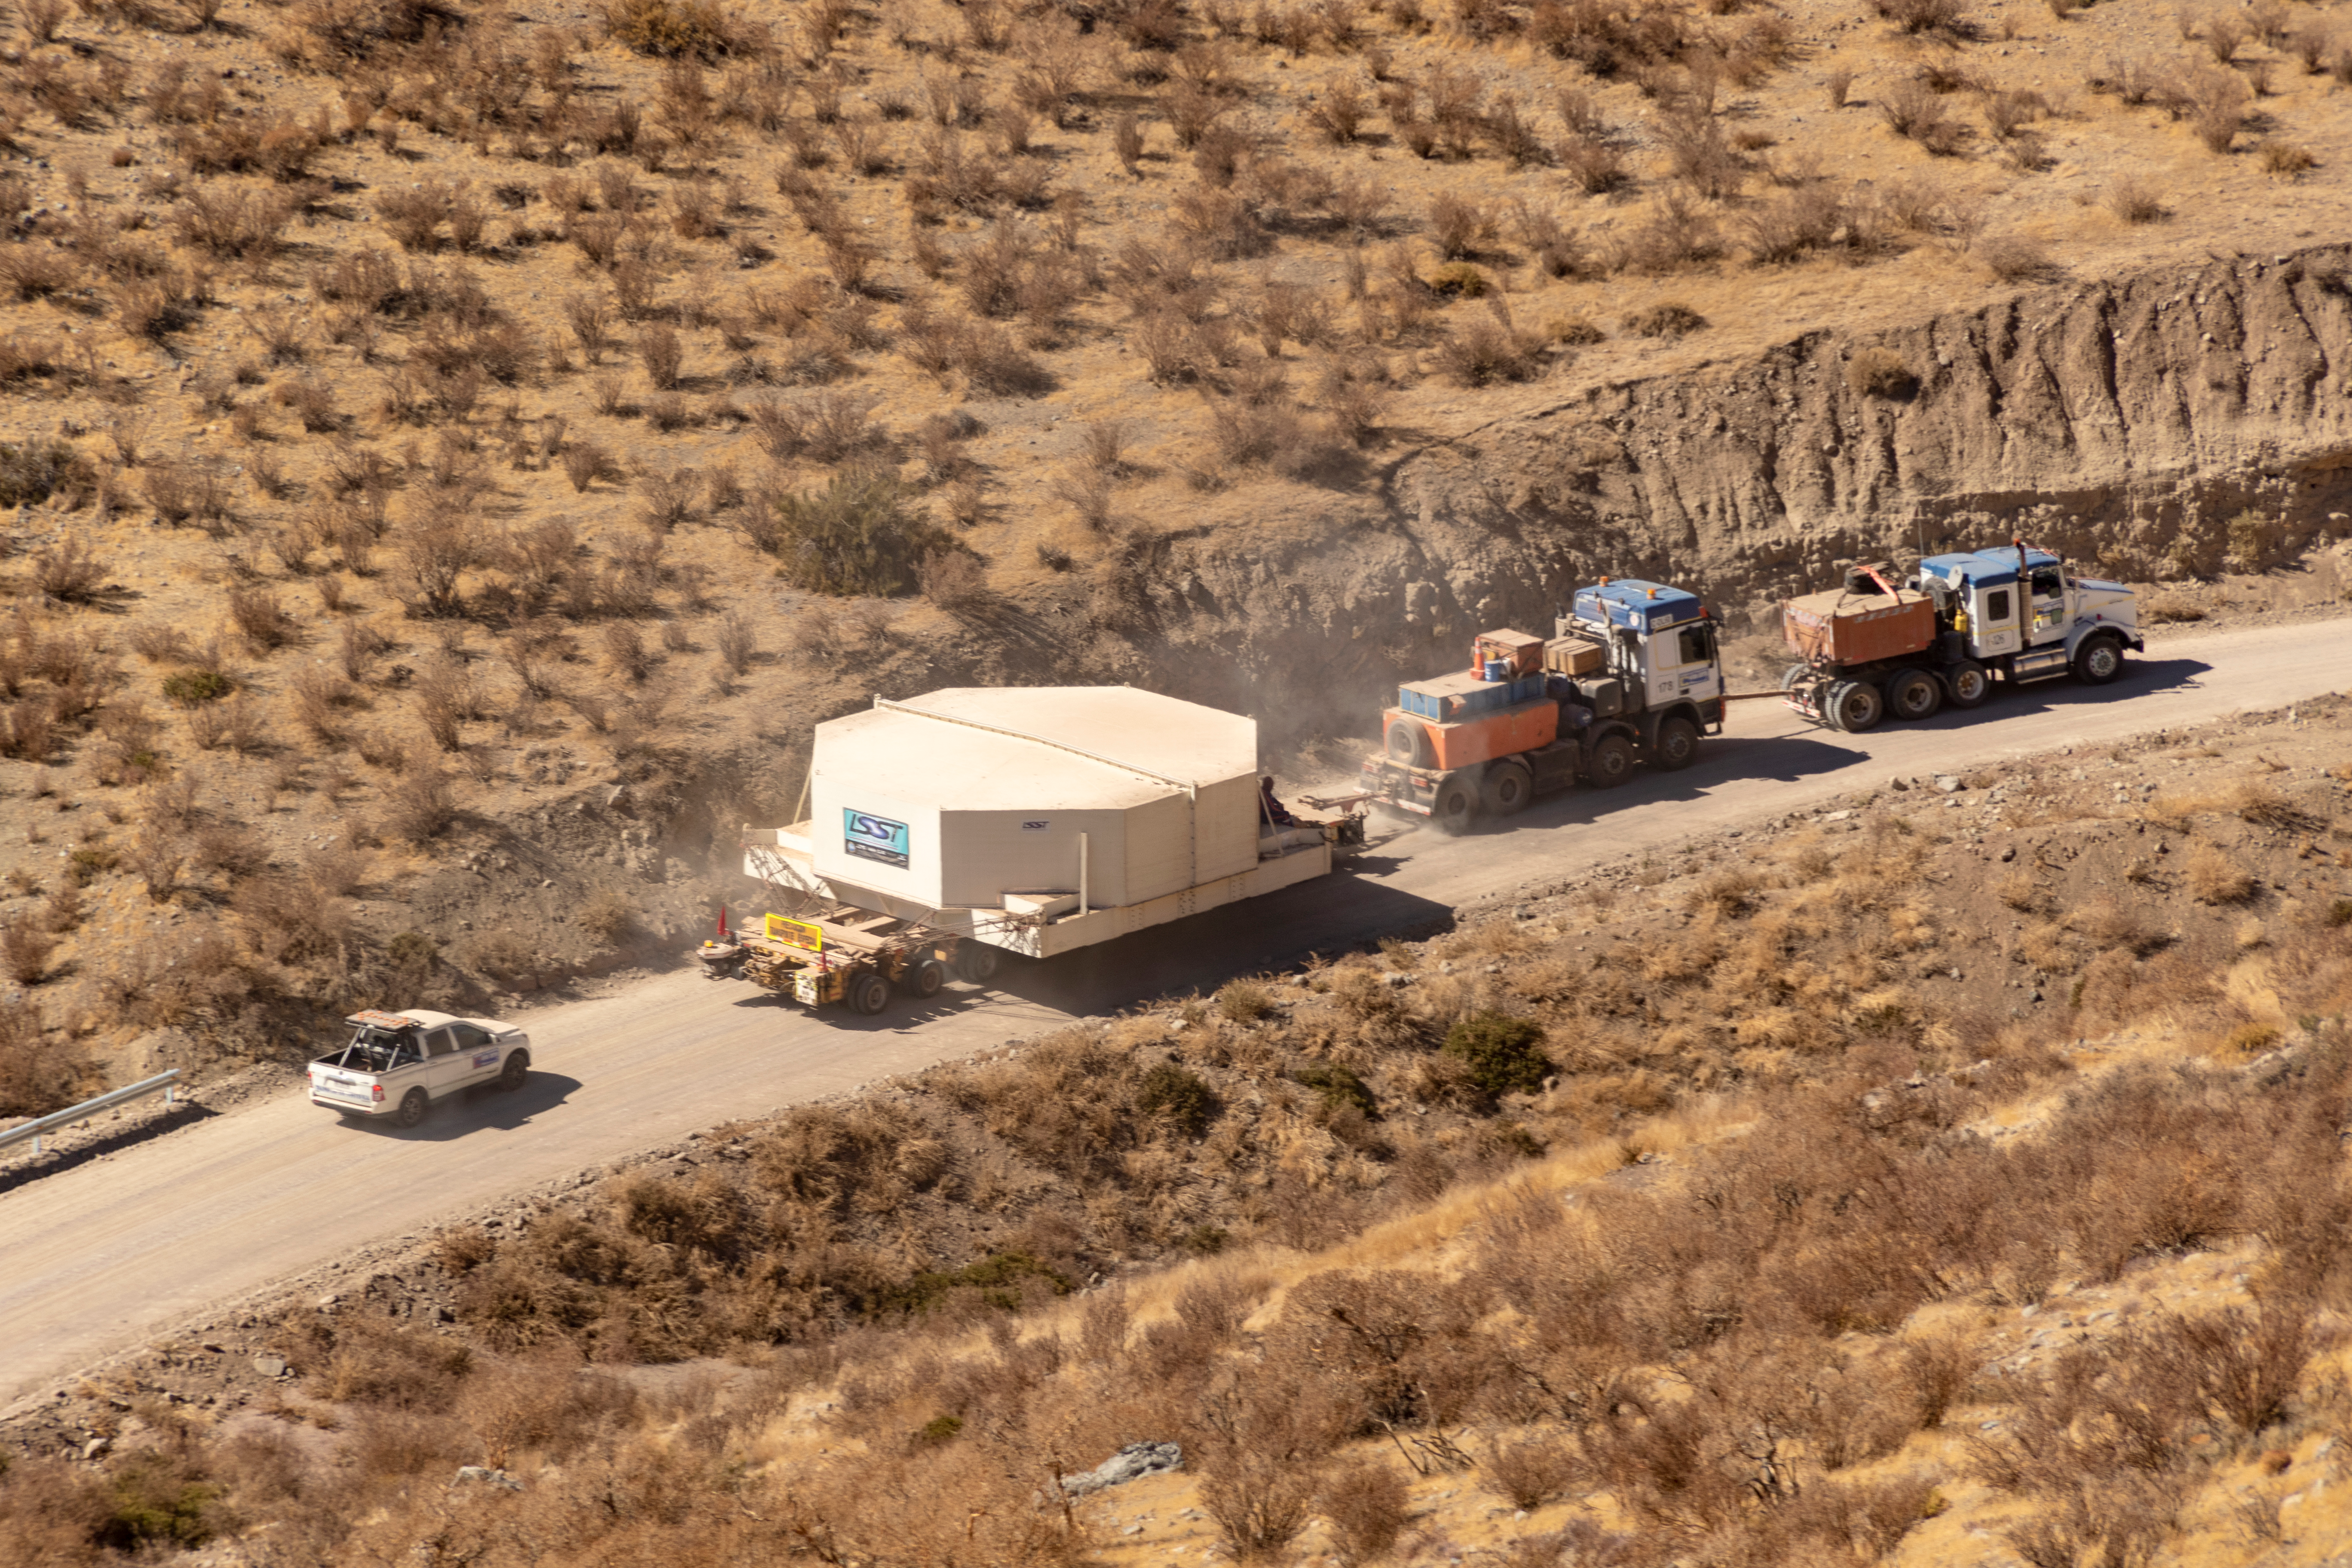

M1M3 Transported to the Summit

The LSST Primary/Tertiary Mirror (M1M3) arrived in the port of Coquimbo on May 7, and was transported to the LSST summit facility building over the next several days. It arrived on the summit on May 11, 2019.

Credit: Rubin Observatory/NSF/AURA